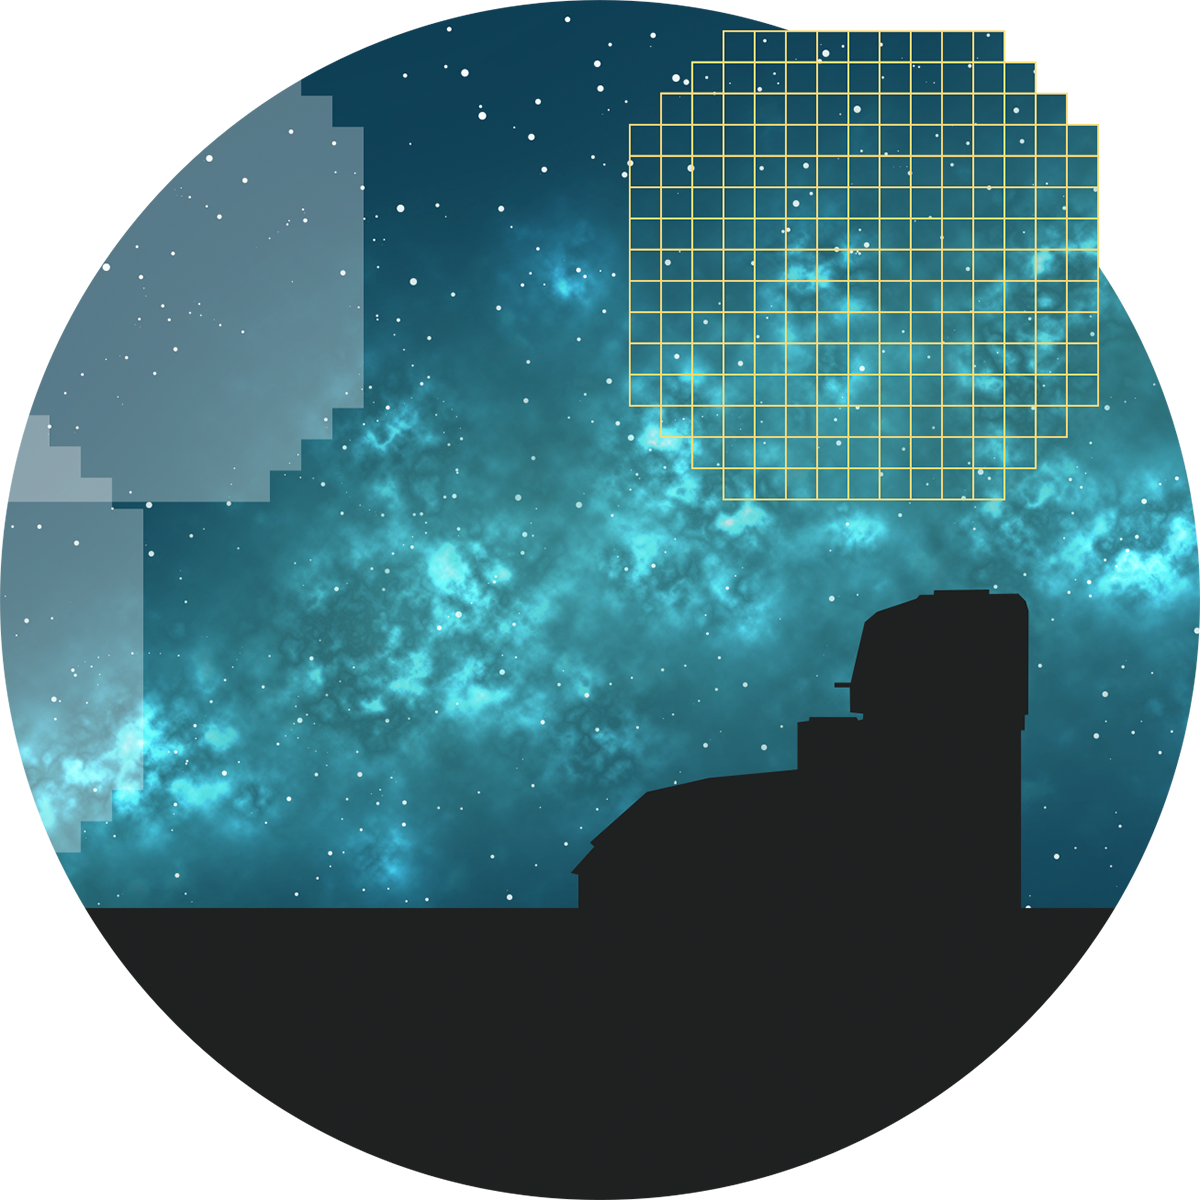

Rubin LSST Camera Callout

Rubin will repeatedly scan the sky using the LSST Camera, creating an ultra-wide, ultra-high-definition time-lapse record of our Universe.

Credit: RubinObs/NOIRLab/SLAC/NSF/DOE/AURA